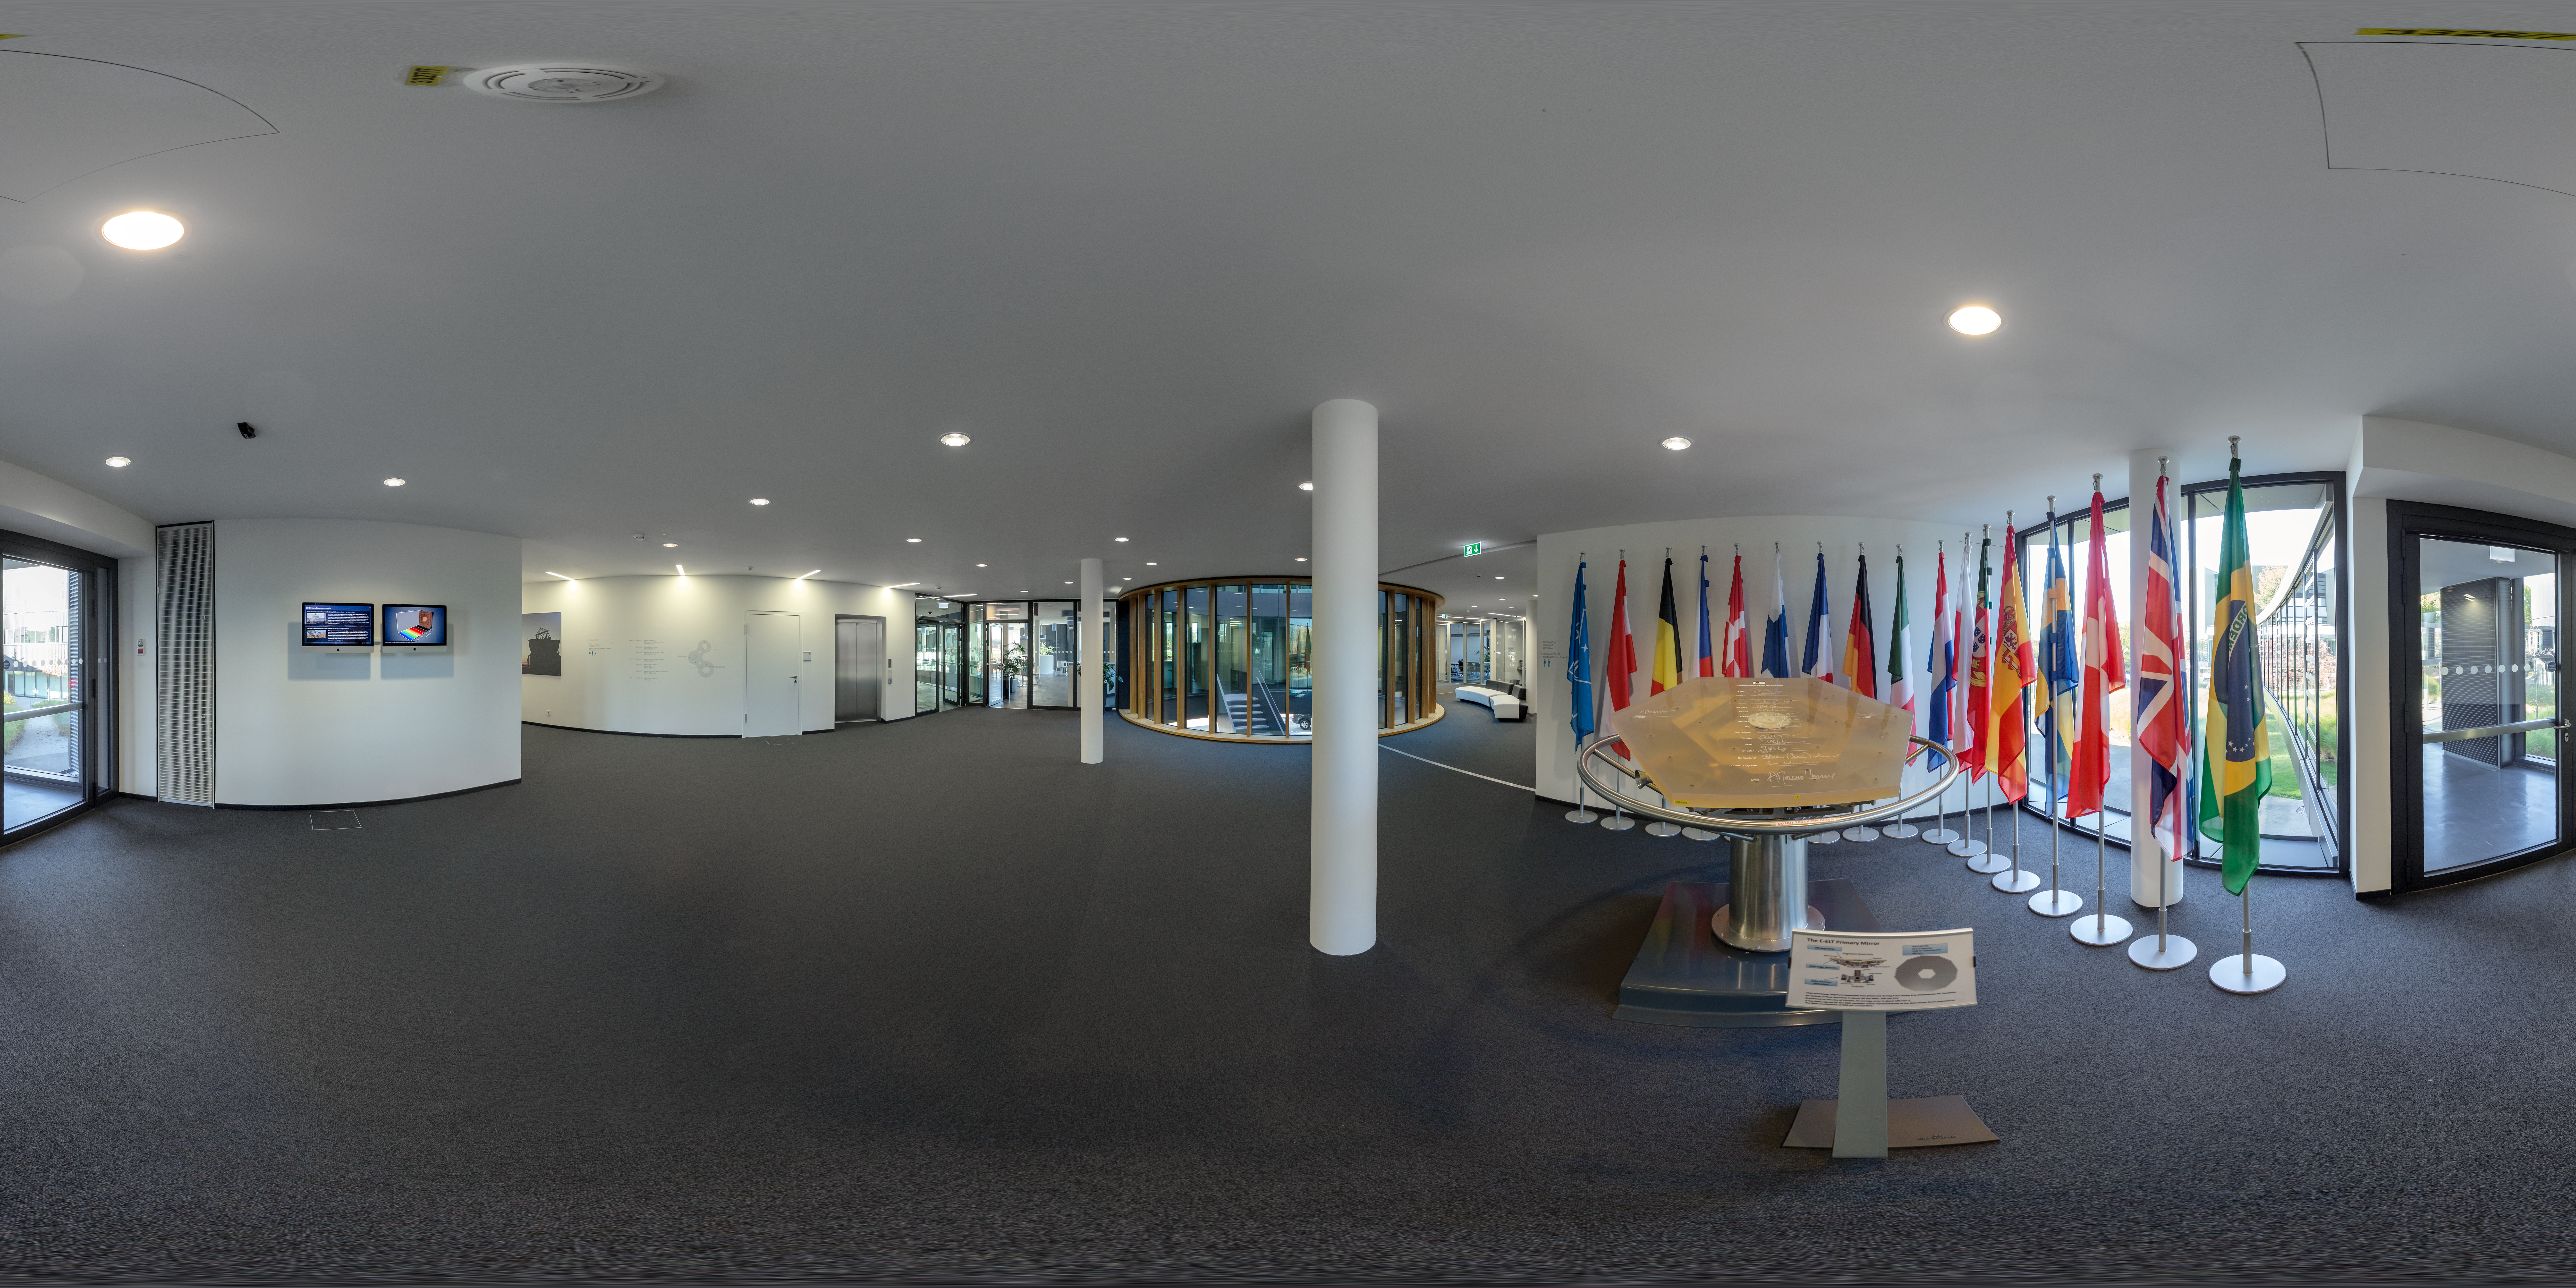

Entrance to the new building at ESO Headquarters

At the entrance to the extension of ESO Headquarters are the flag's of the organisation's member states along with a prototype of one mirror from ESO's Extremely Large Telescope (ELT). ESO Headquarters is located in Garching bei München, Germany.

Credit: ESO/P. Horálek